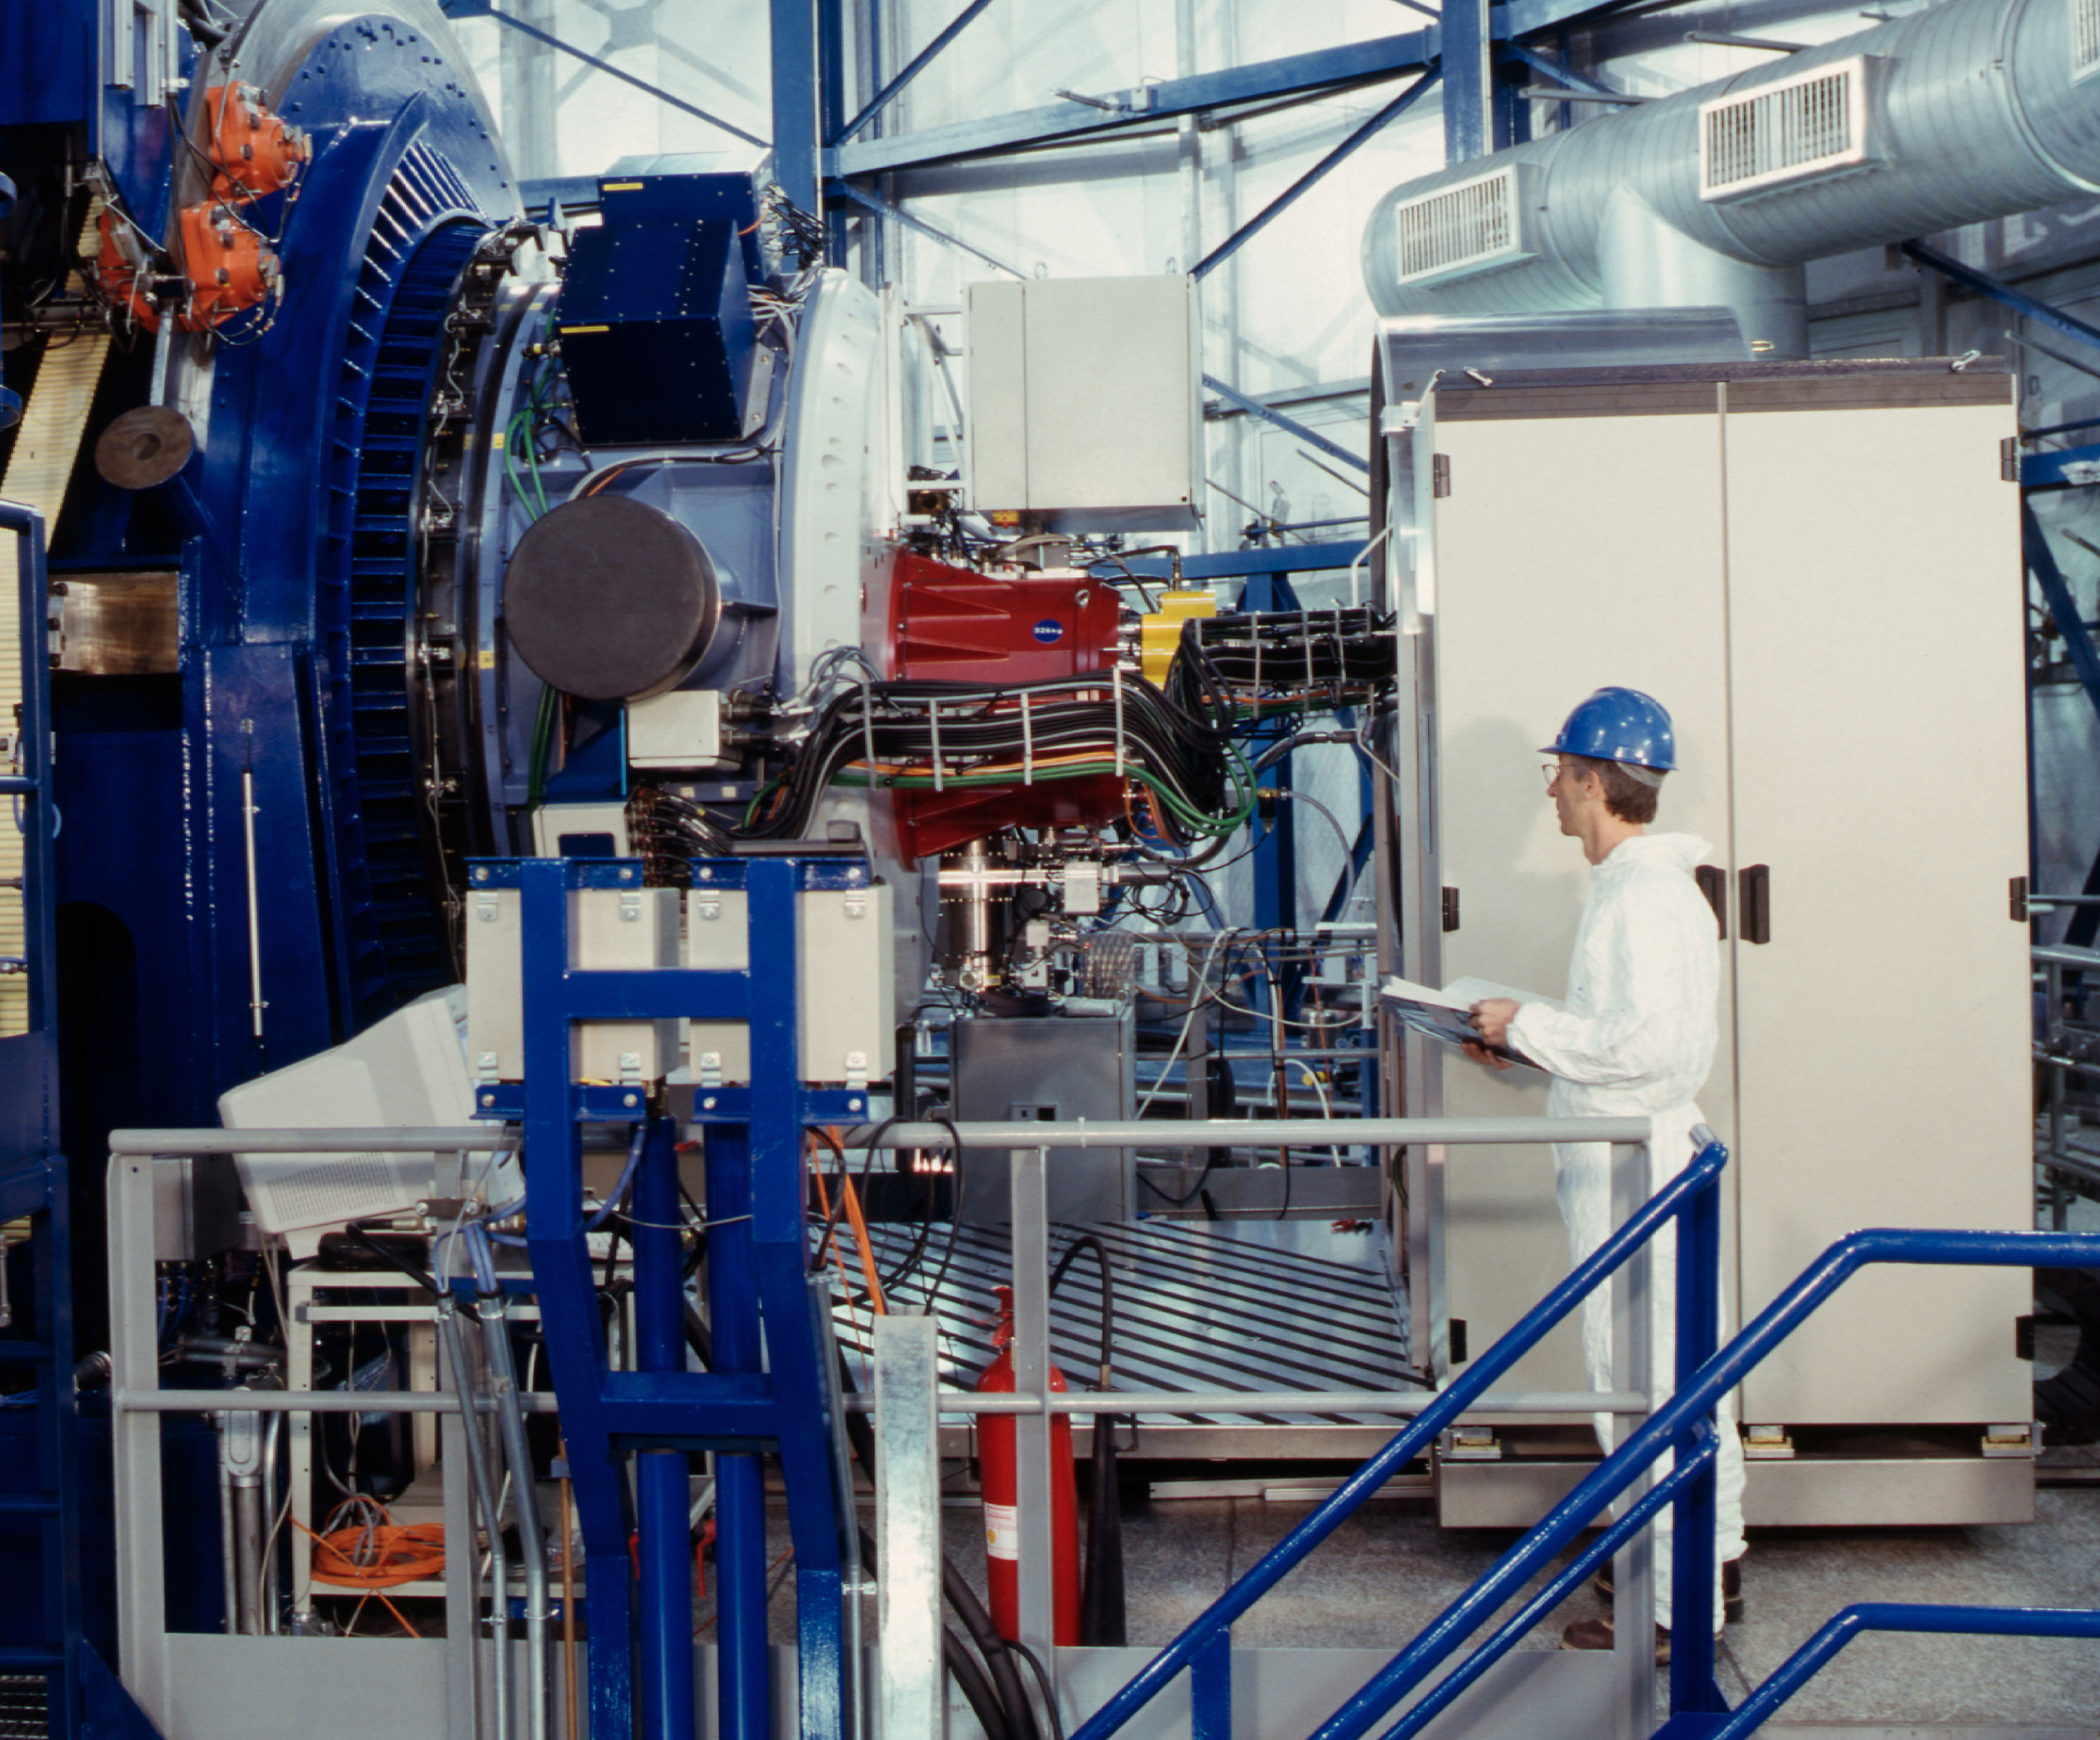

NAOS-CONICA at VLT YEPUN

NAOS-CONICA installed on the Nasmyth B platform of the 8.2-m VLT YEPUN Unit Telescope. From left to right: the telescope adapter/rotator (dark blue), NAOS (light blue) and the CONICA cryostat (red). The control electronics is housed in the white cabinet.

Credit: ESO